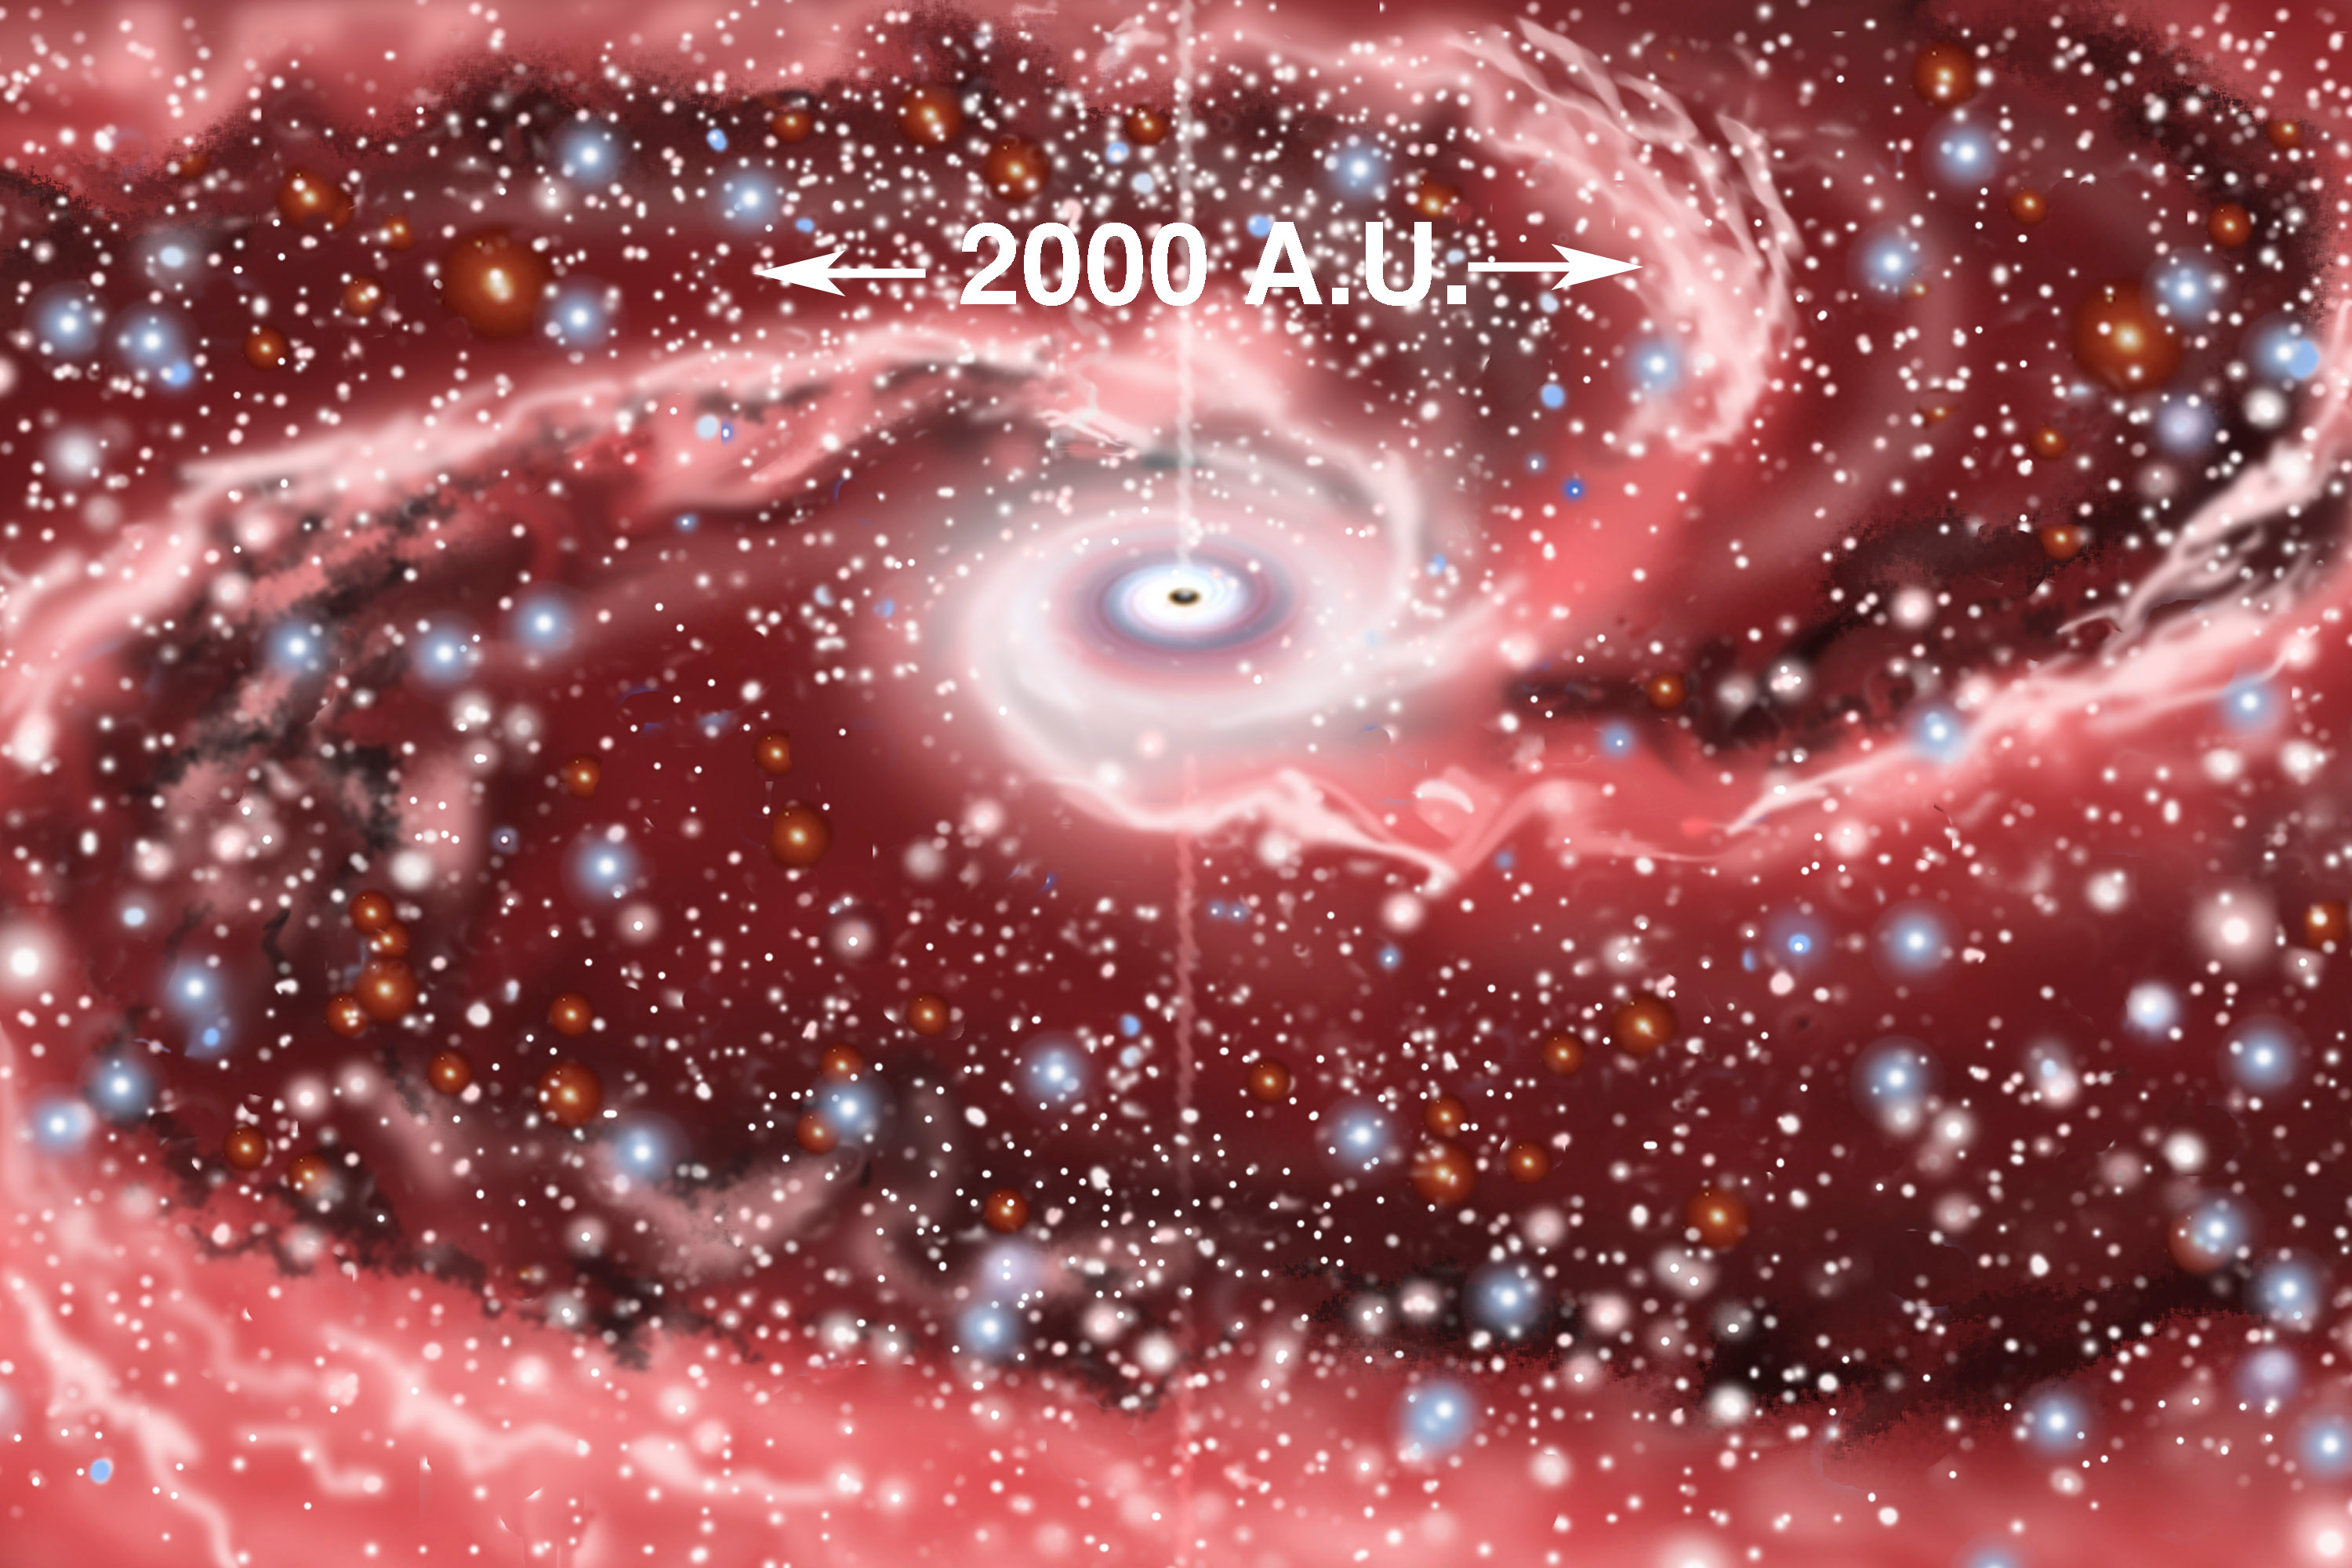

NGC 1097

Credit: All artwork courtesy of Gemini Observatory by Jon Lomberg